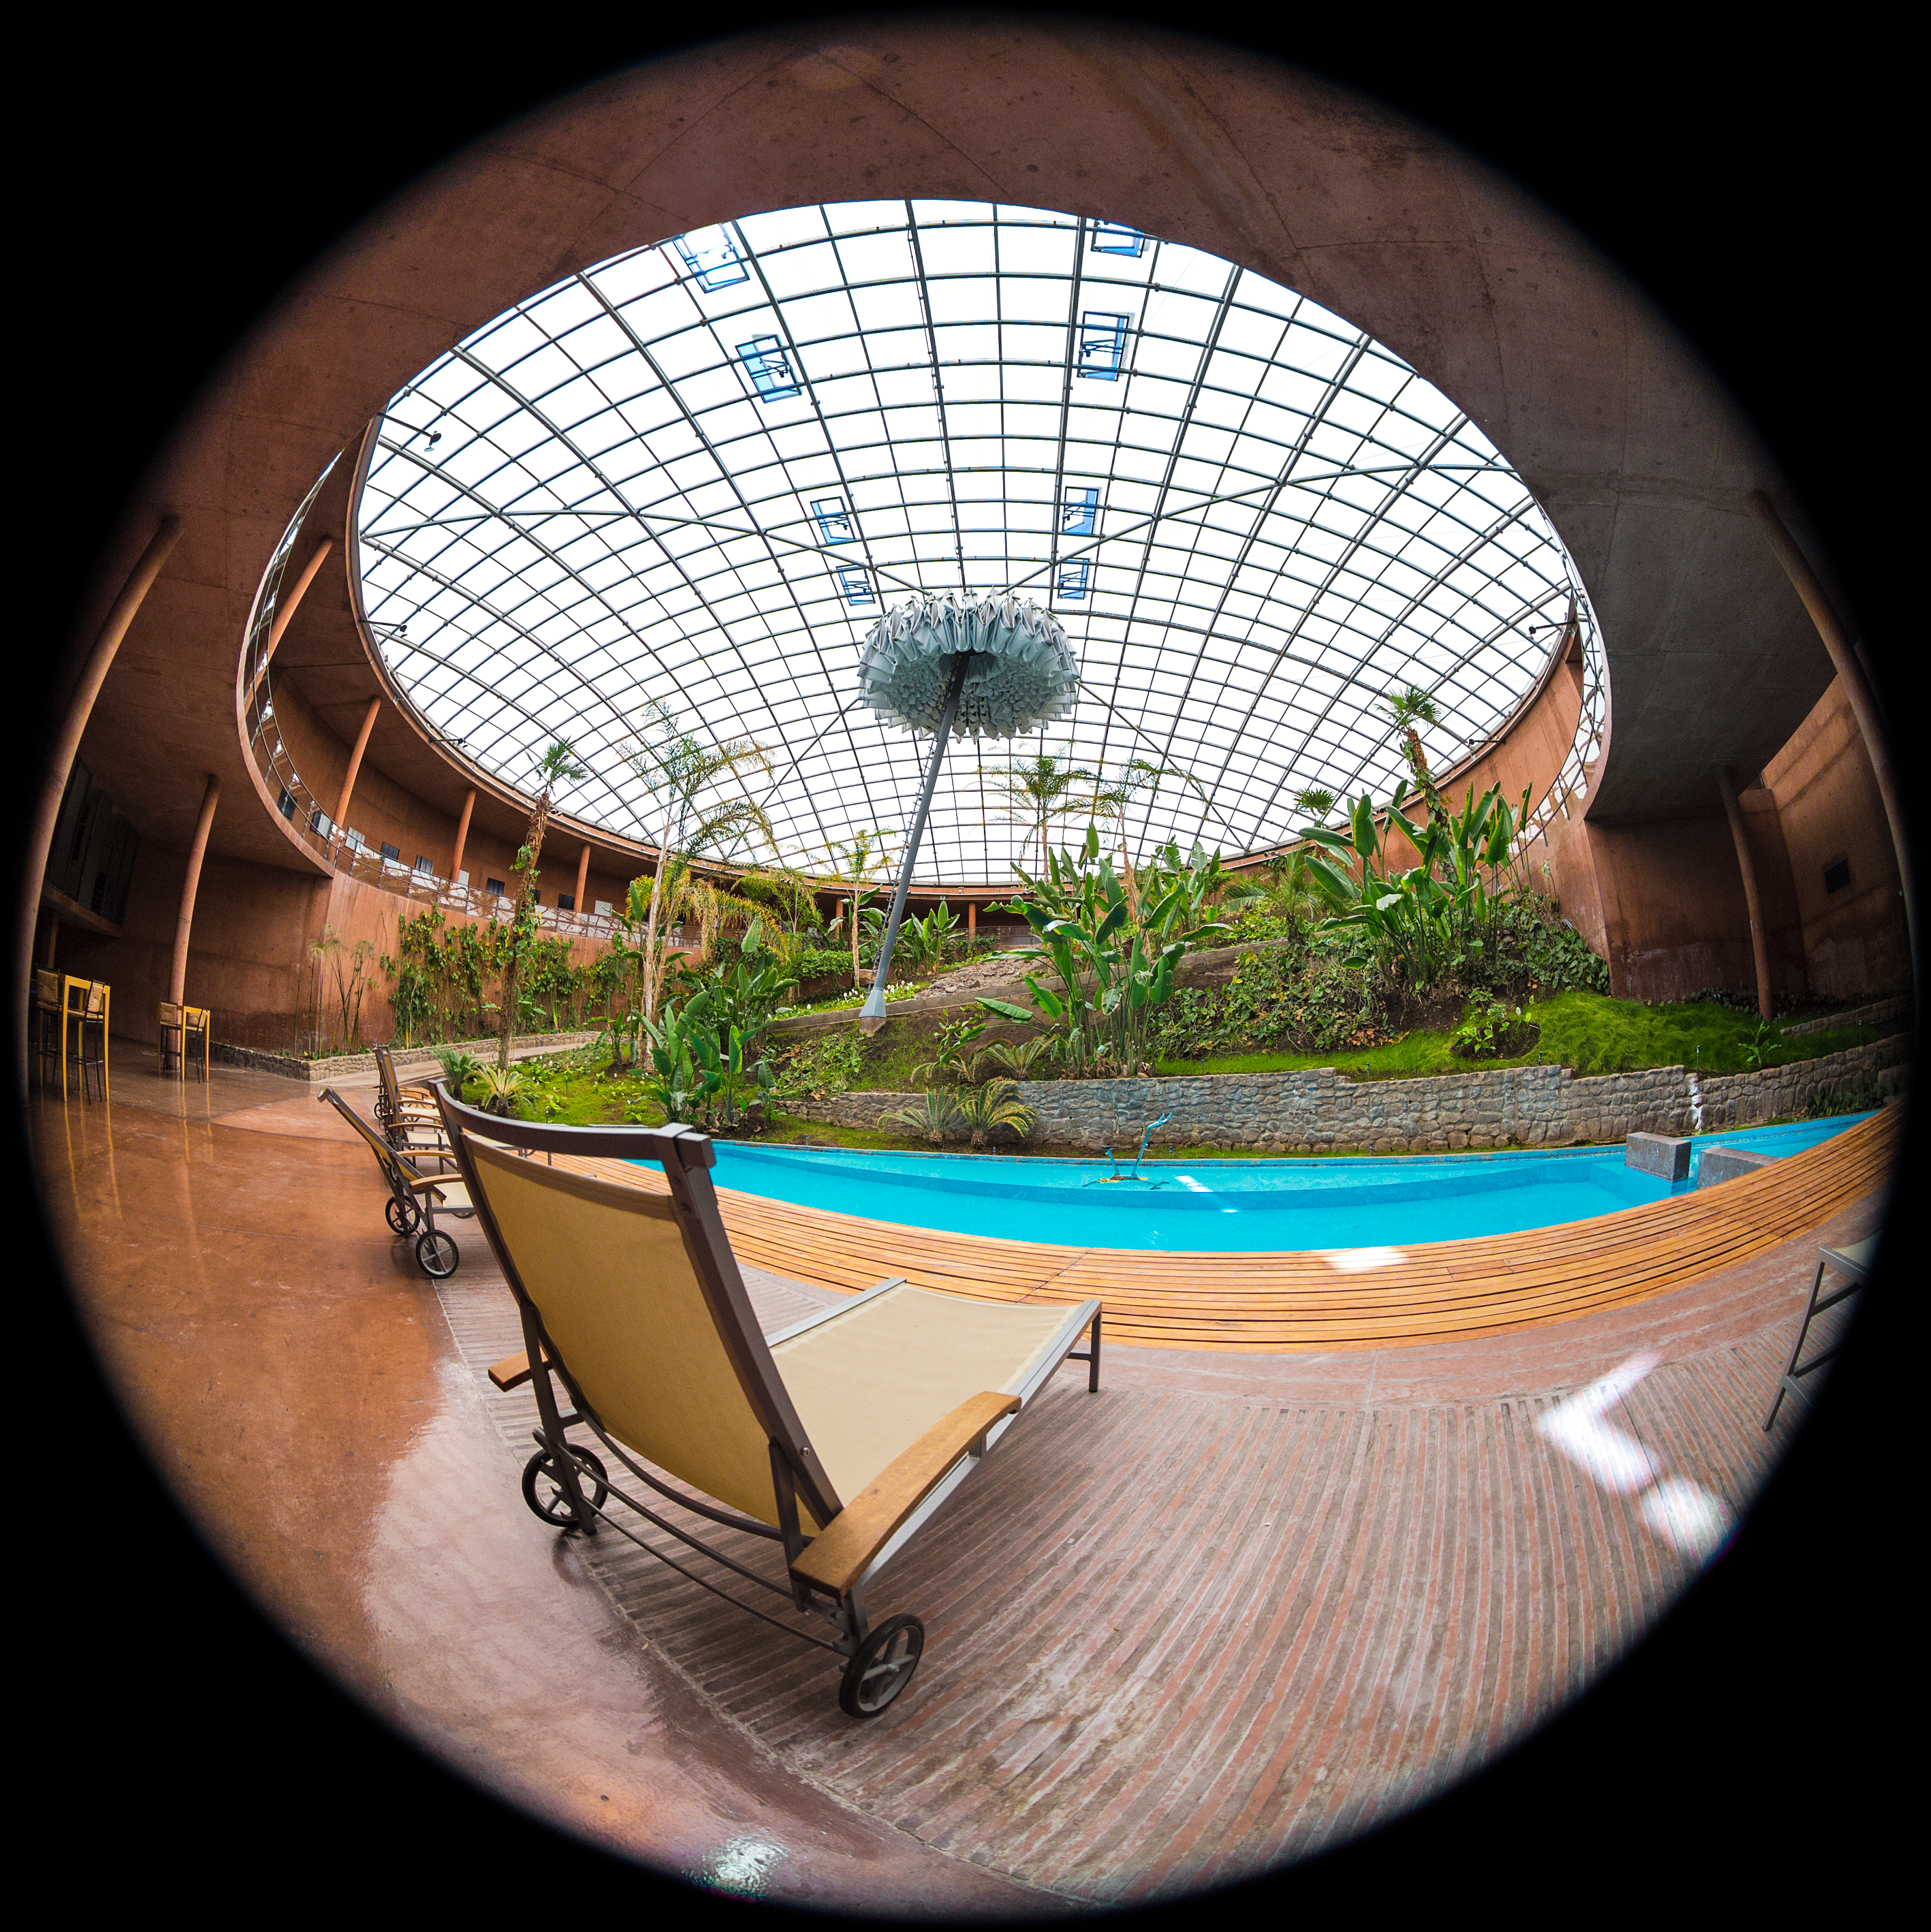

Relax at la Residencia

A fish-eye view of the relaxing area along Residencia's swimming pool. The Residencia provides a relaxing environment for those working at ESO's Very Large Telescope array in Paranal.

Credit: ESO/M. Claro